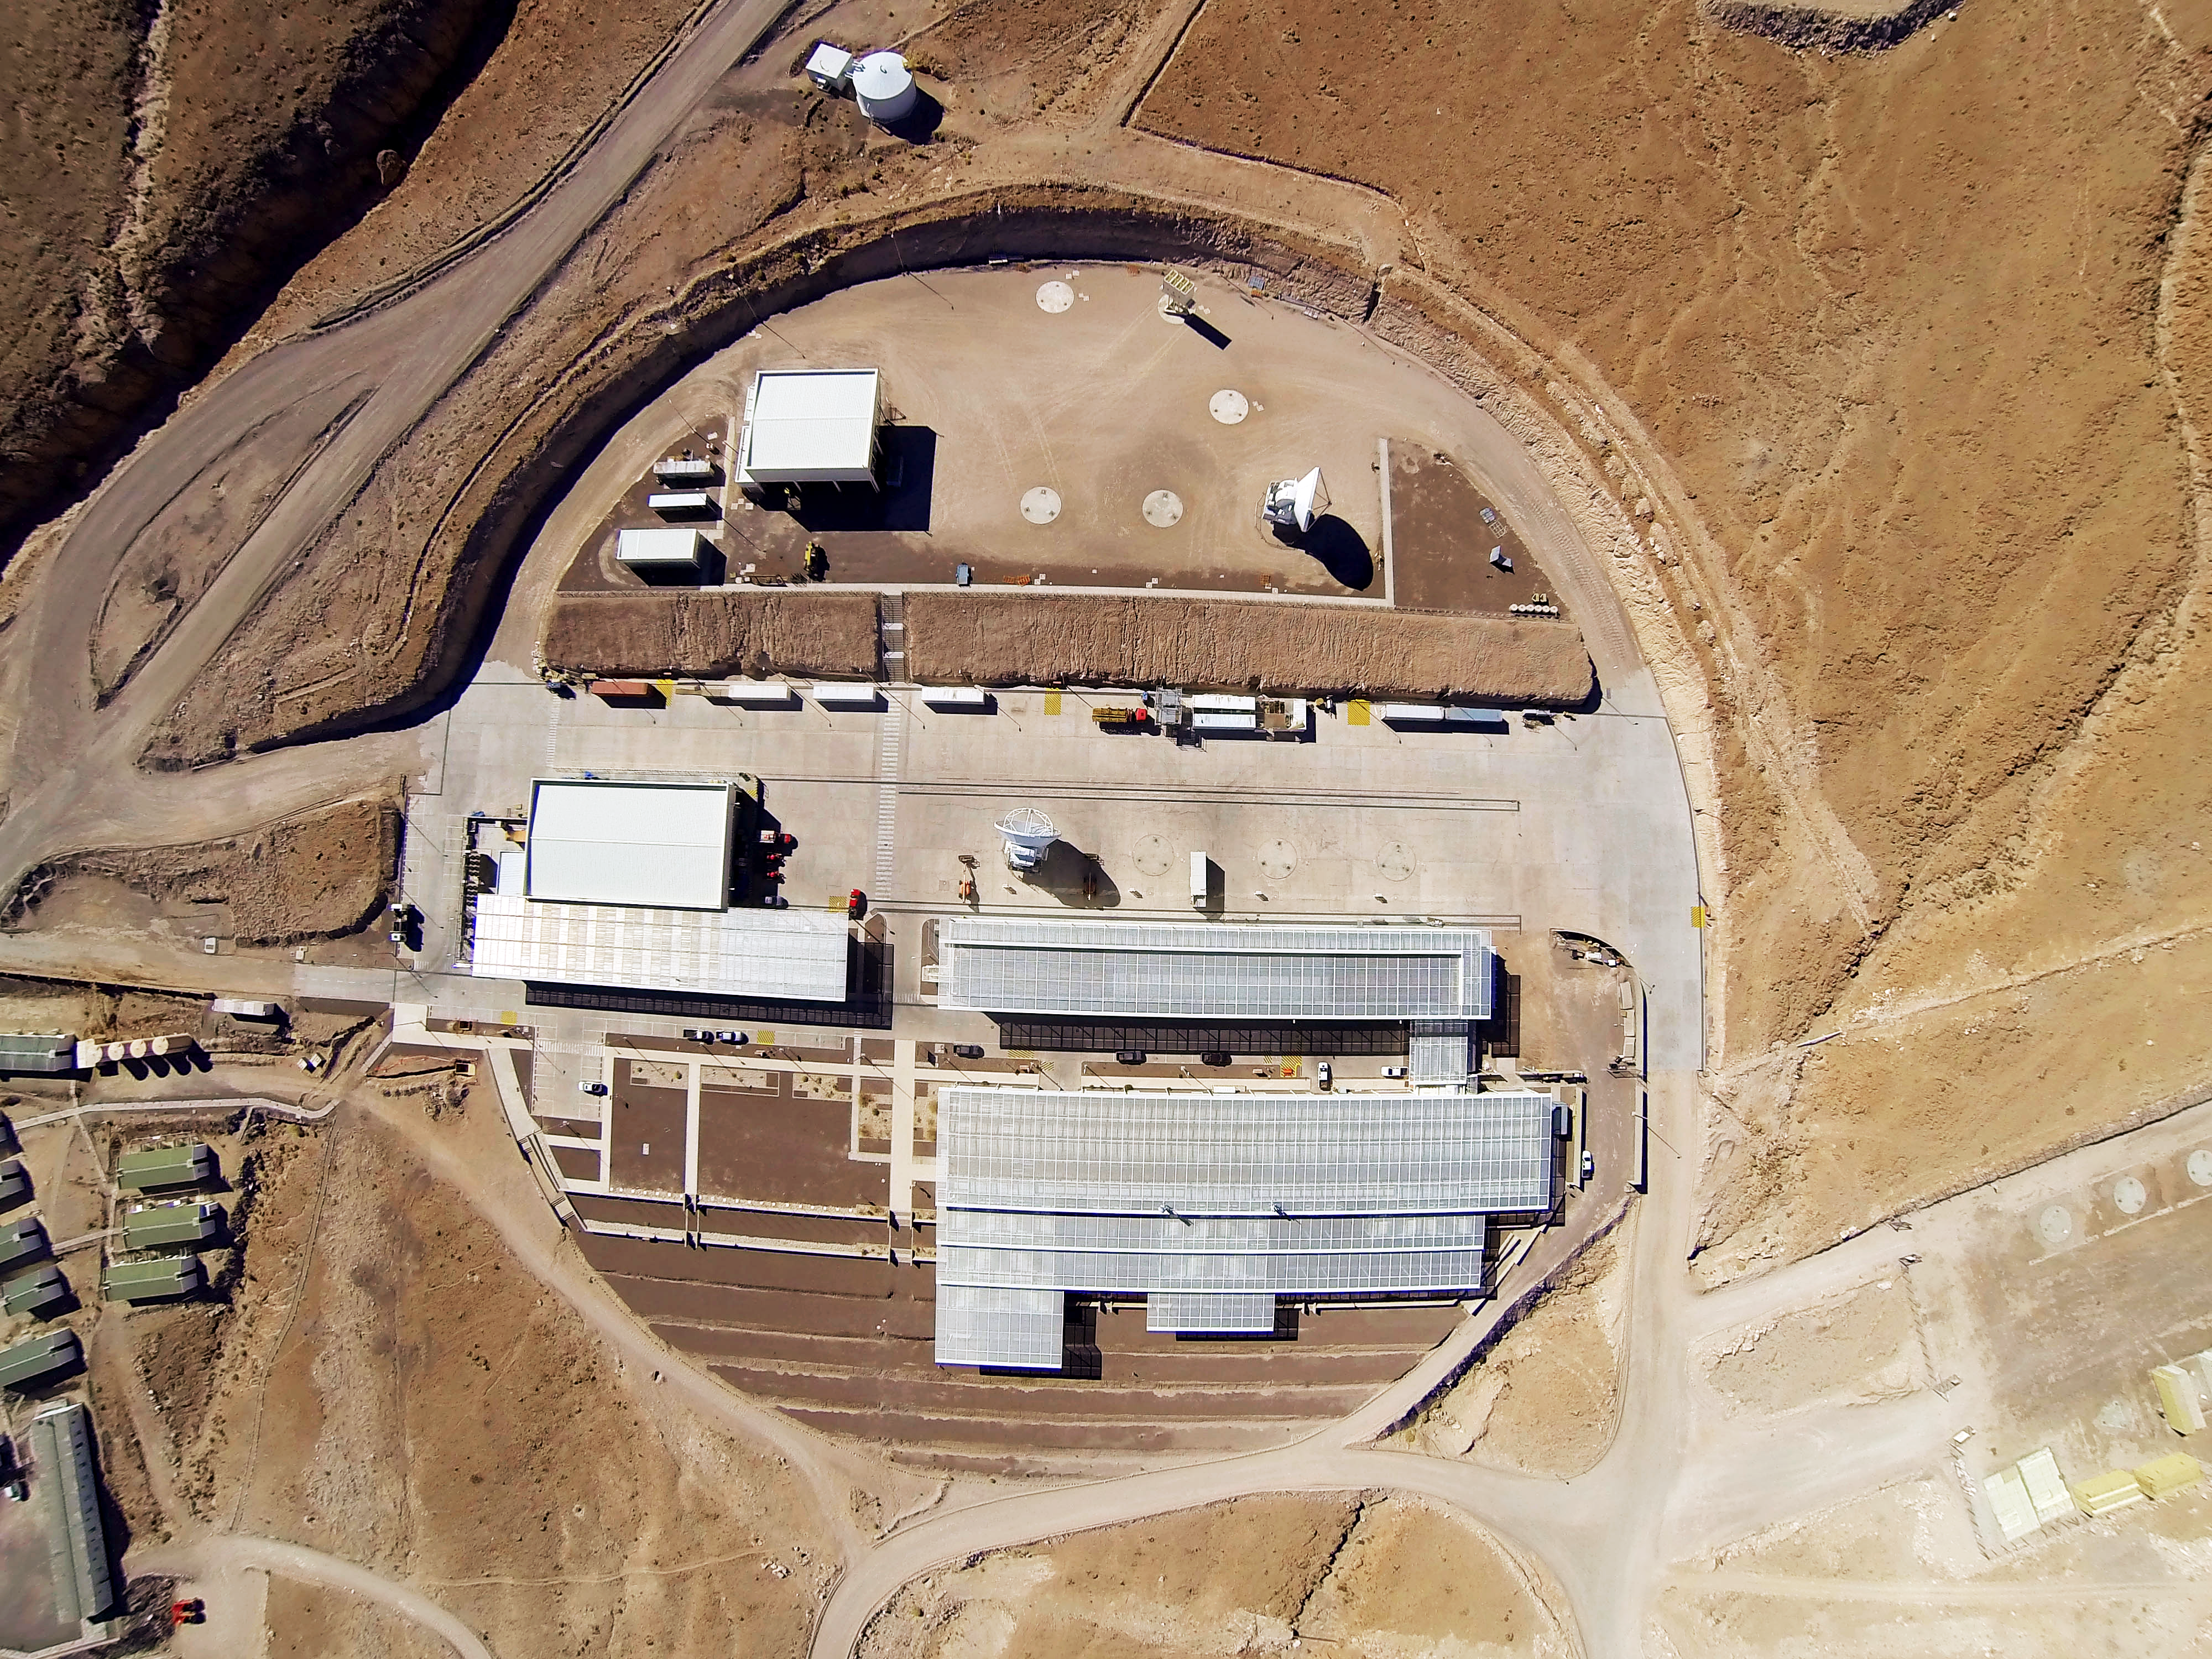

ALMA Operations Center

The entire ALMA Operations Center seen from above: the camp and technical building, which houses the offices, laboratories and telescope control room are visible as well as several dishes, which have not yet moved up to the plateau.

Credit: ESO